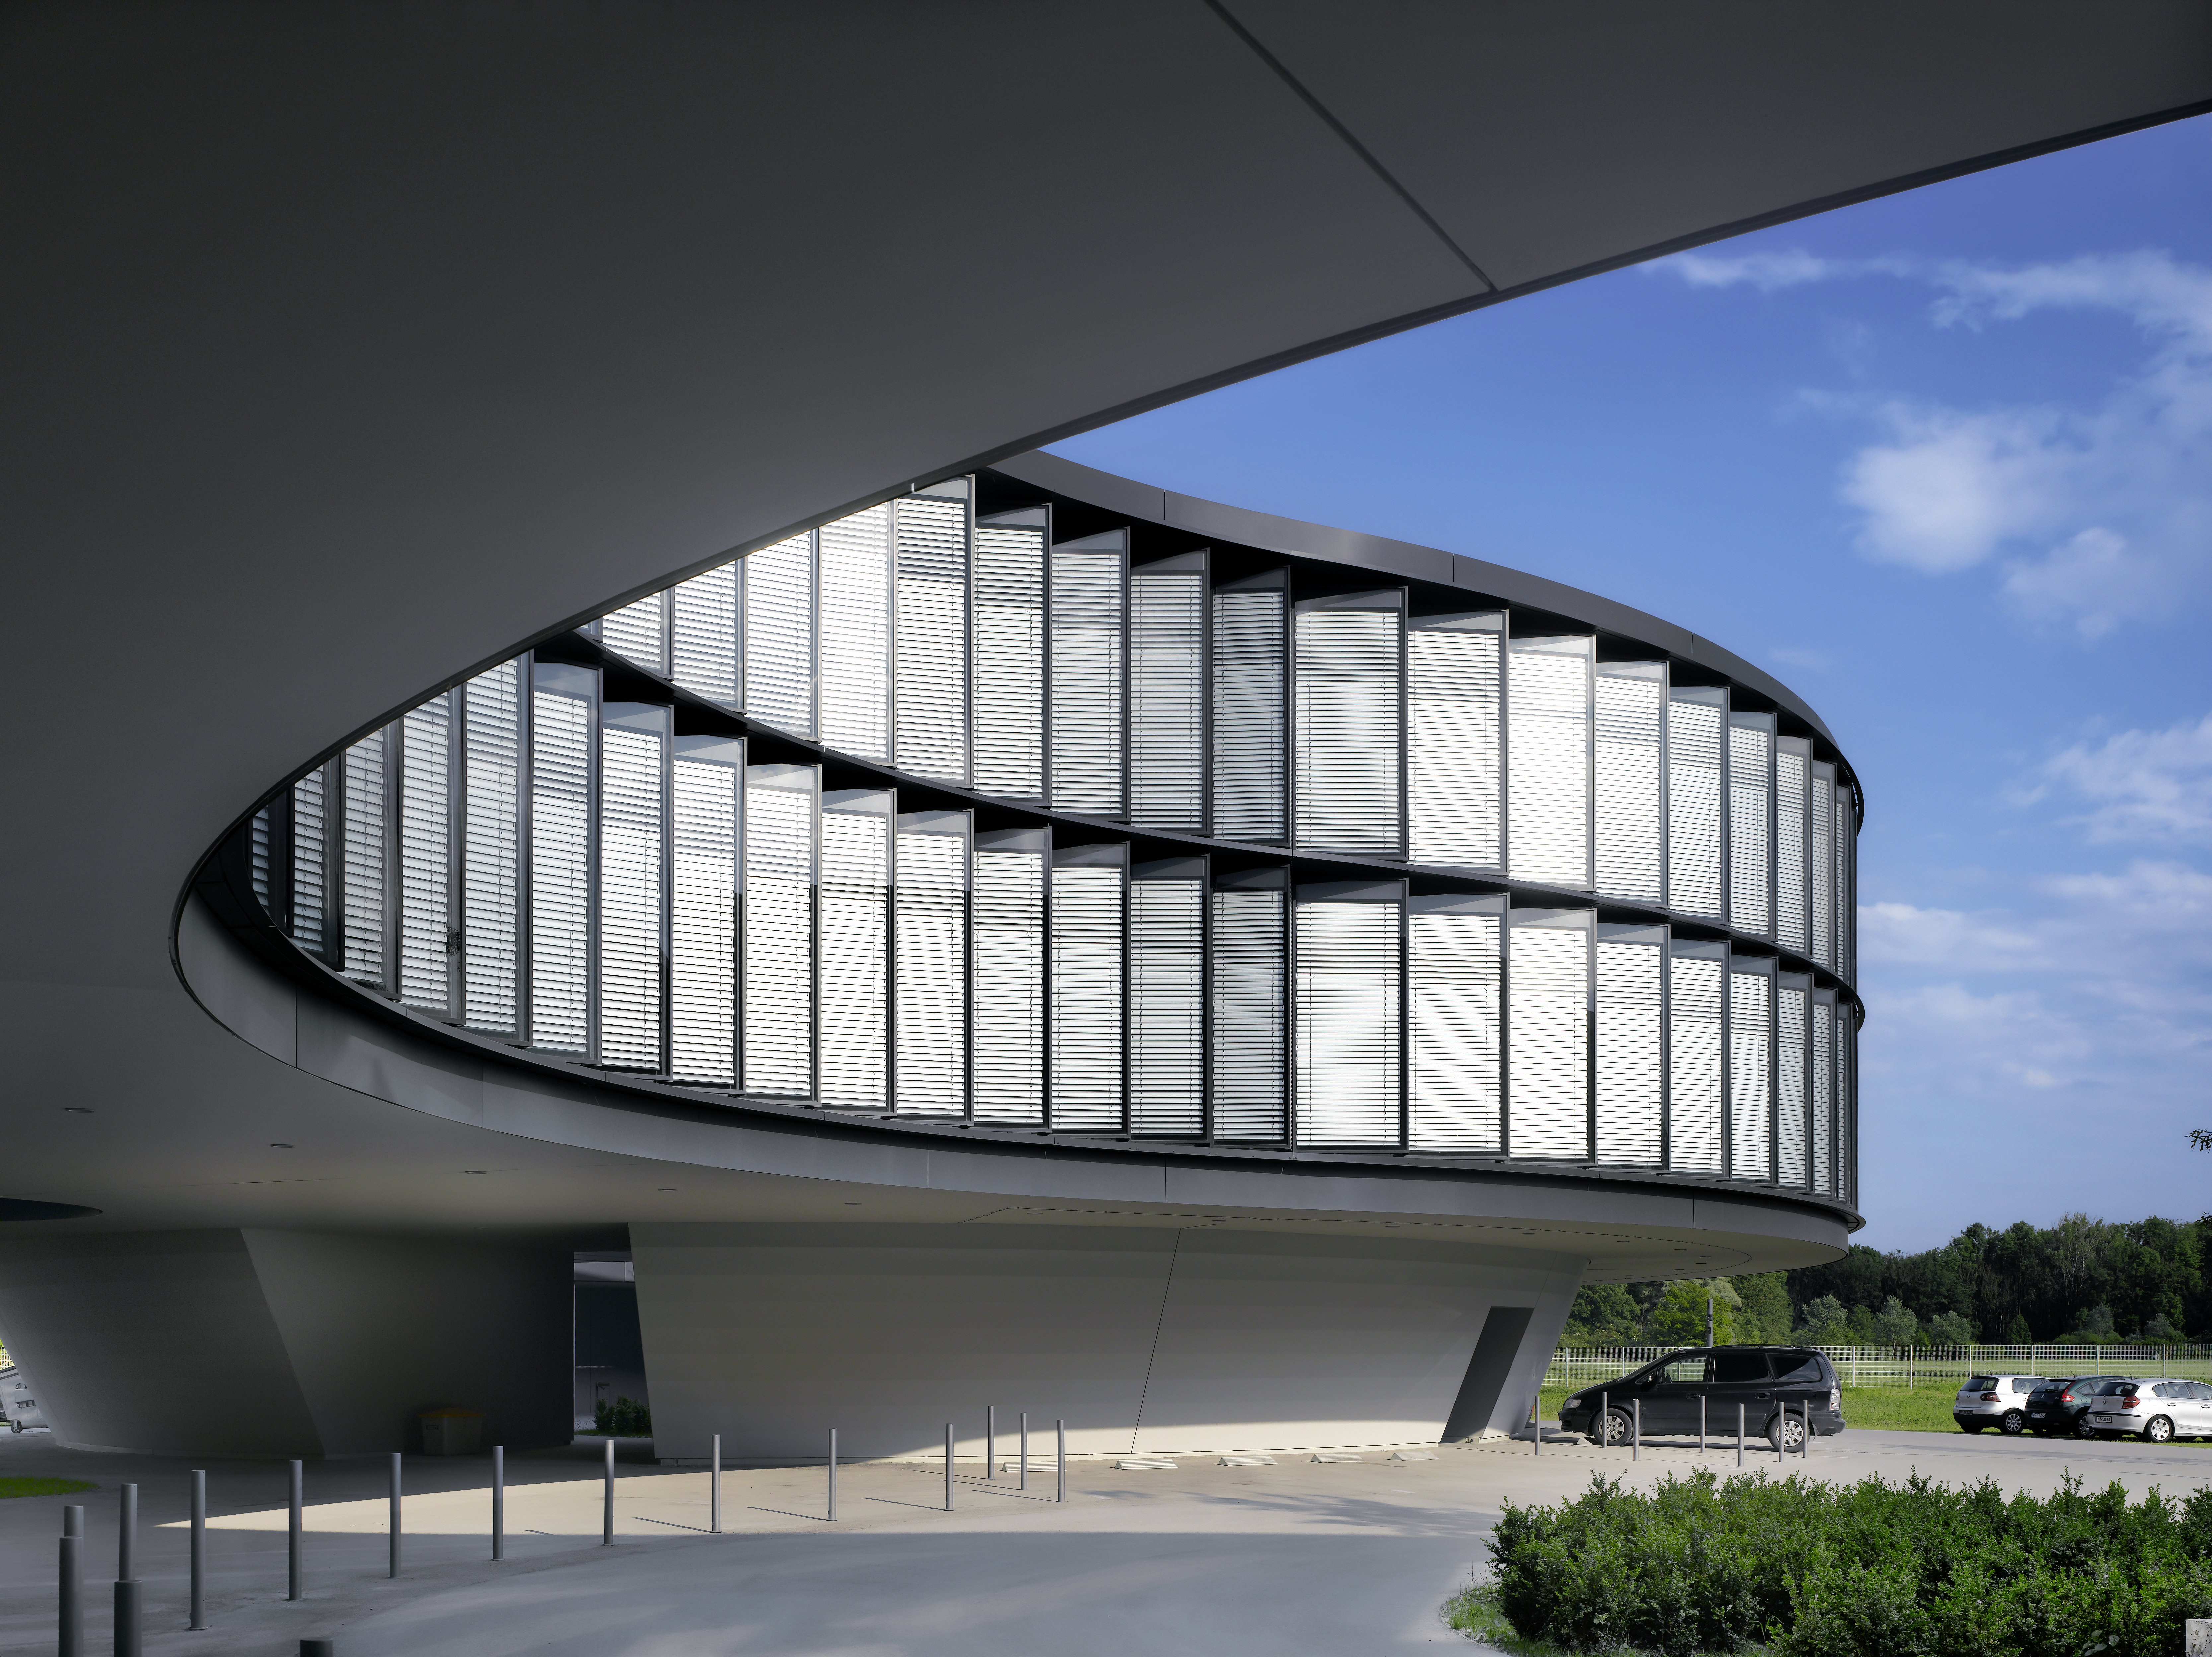

ESO Headquarters

The new office building of the ESO Headquarters in Garching, Germany.

Credit: Roland Halbe/ESO